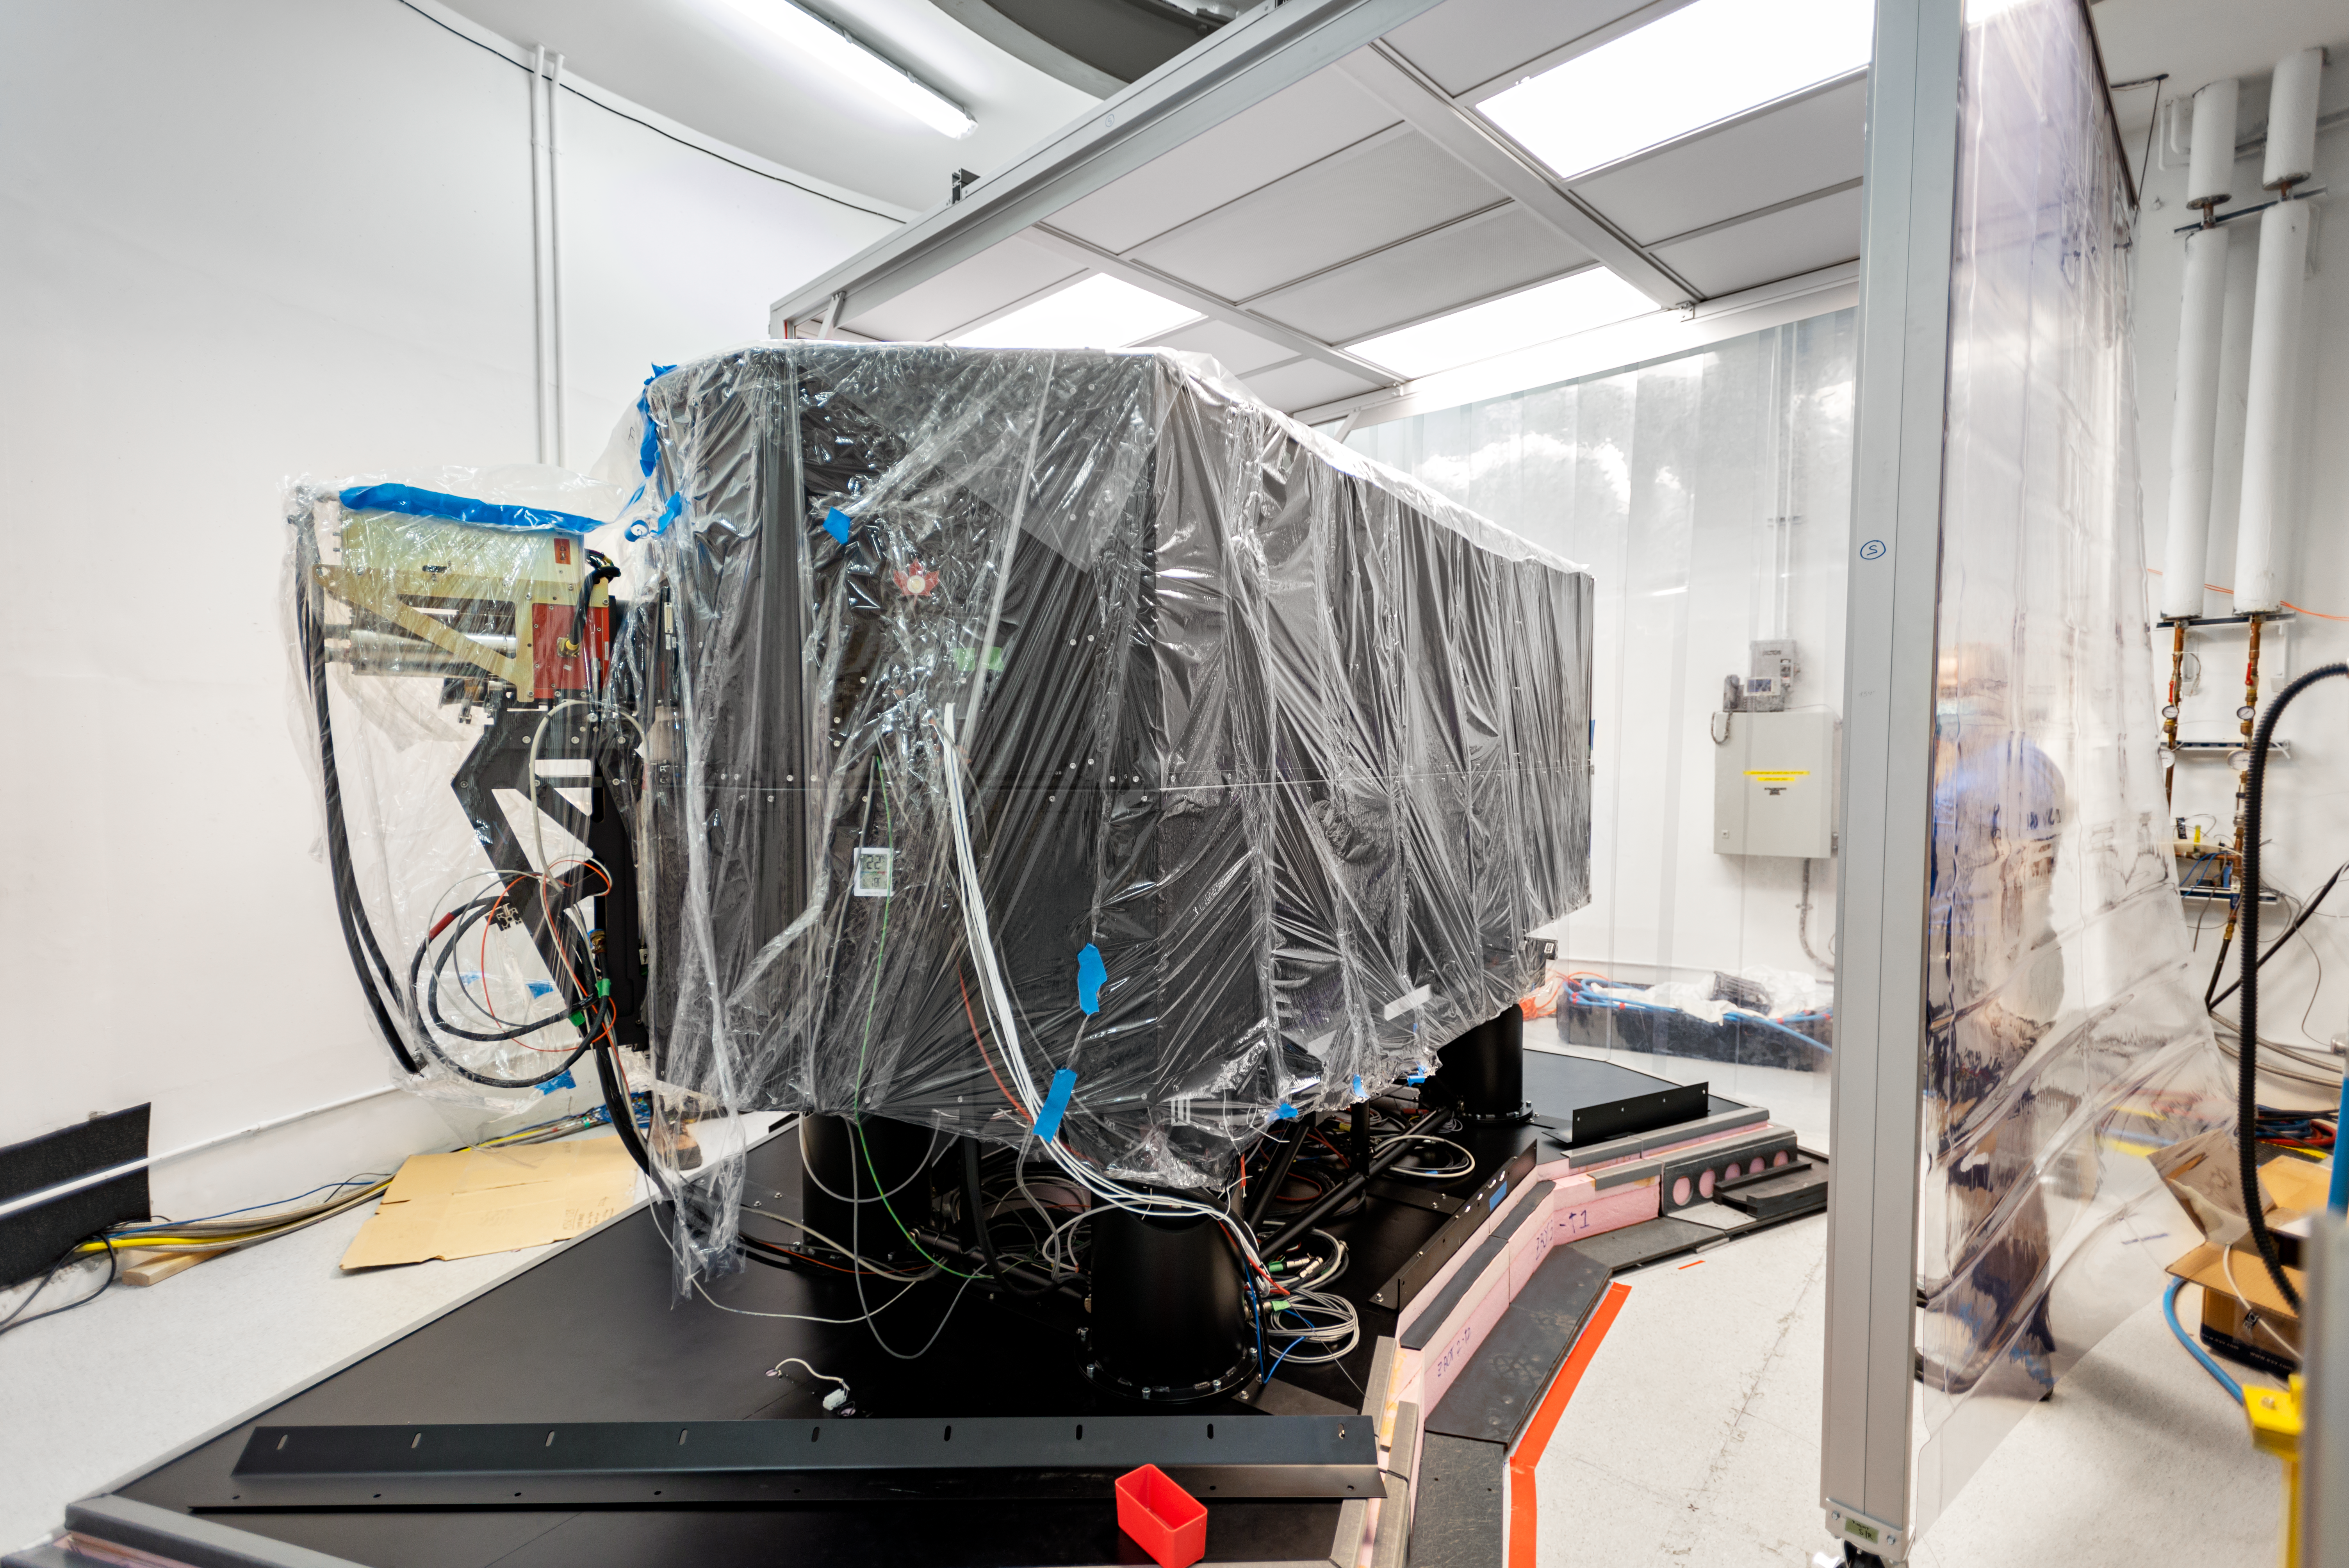

GHOST Instrument

The Gemini High Resolution Optical SpecTrograph (GHOST) at Gemini South on Cerro Pachón.

Credit: International Gemini Observatory/NOIRLab/AURA/NSF/D. Munizaga